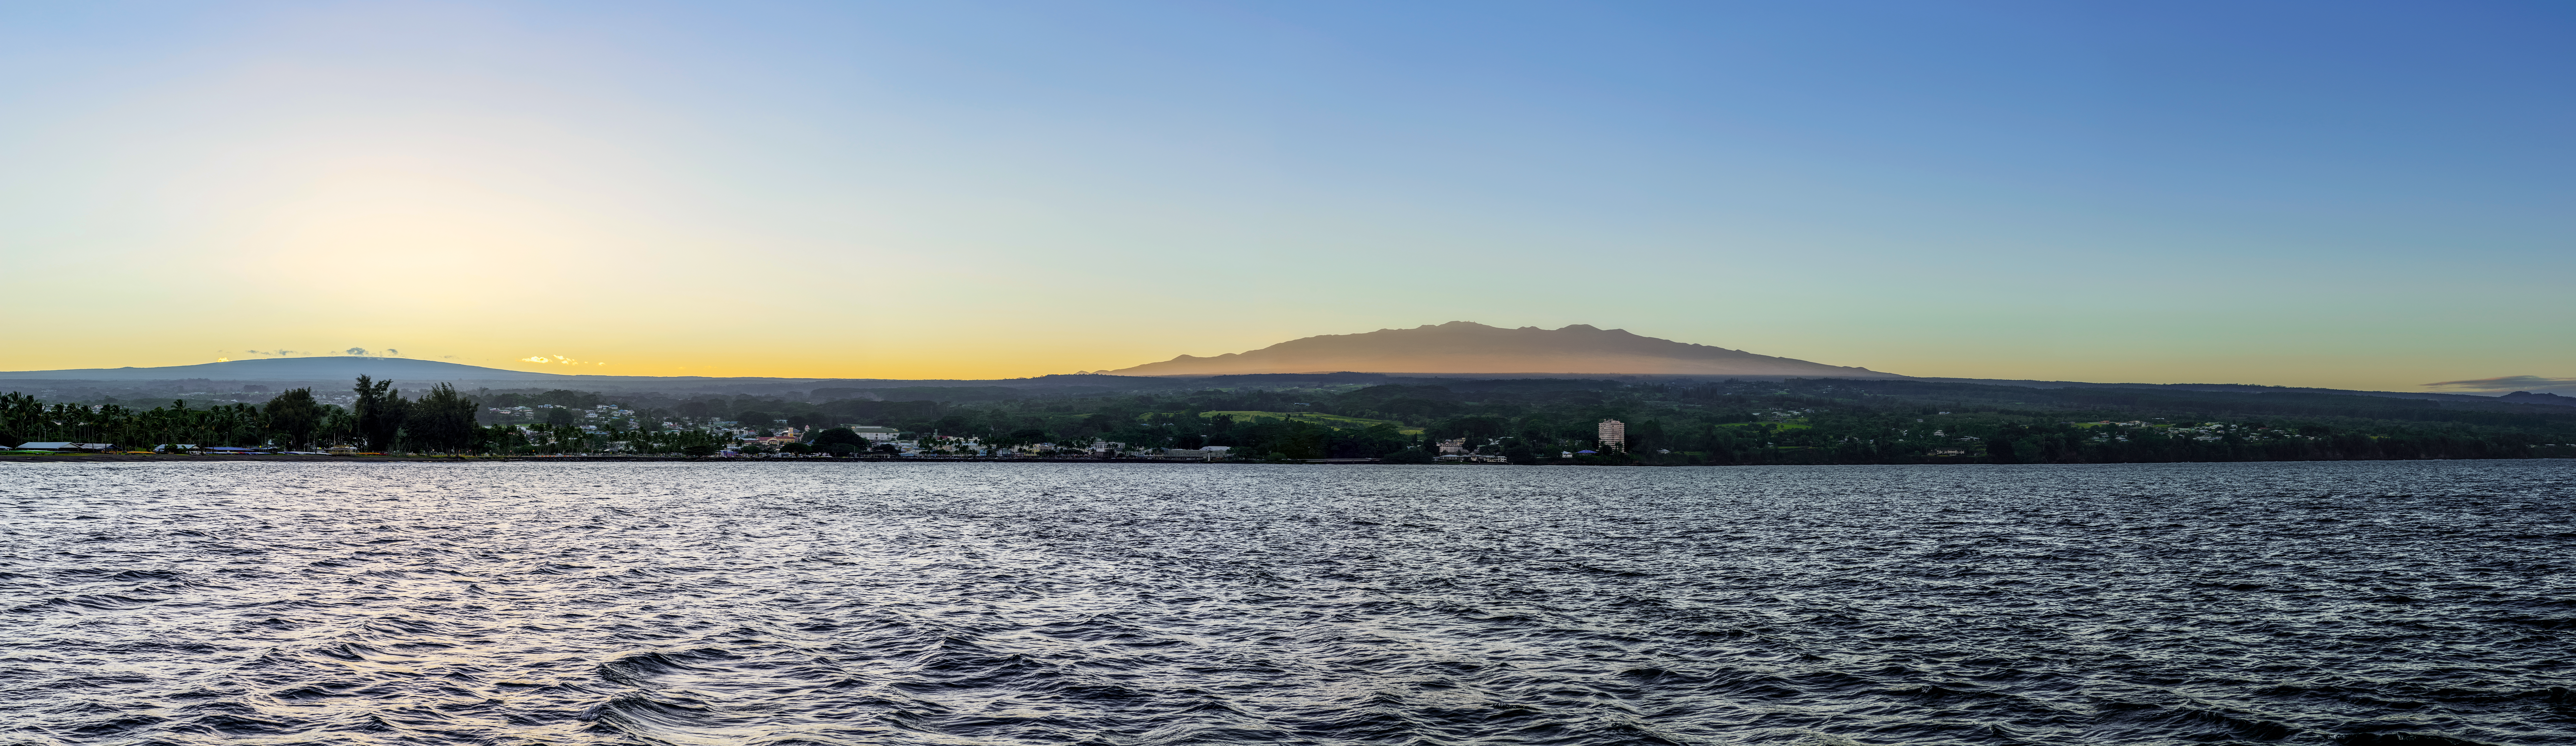

Gemini North’s Back Yard

Gemini North, one of the two telescopes that make up the international Gemini Observatory, a Program of NSF NOIRLab, has the good fortune to be located near the peak of Maunakea, a dormant volcano situated on the island of Hawai‘i. This image features the beautiful Hilo Bay and the city of Hilo, which is only a 70-kilometer (45-mile) drive from the telescope. Maunakea can be seen in the background (zoom in here).

While Hilo and Gemini North are near neighbors, they could not have more different environments. Hilo is situated on the coast, and has a warm, wet, tropical climate. Gemini North is built at an altitude of over 4000 meters (13,000 feet). There the air is thin and dry, and the temperature frequently drops below zero. This is much less appealing to most humans than the pleasant weather in Hilo. However, the thin atmosphere and dry conditions are perfect for astronomical observations.

Credit: International Gemini Observatory/NOIRLab/NSF/AURA/J. Chu